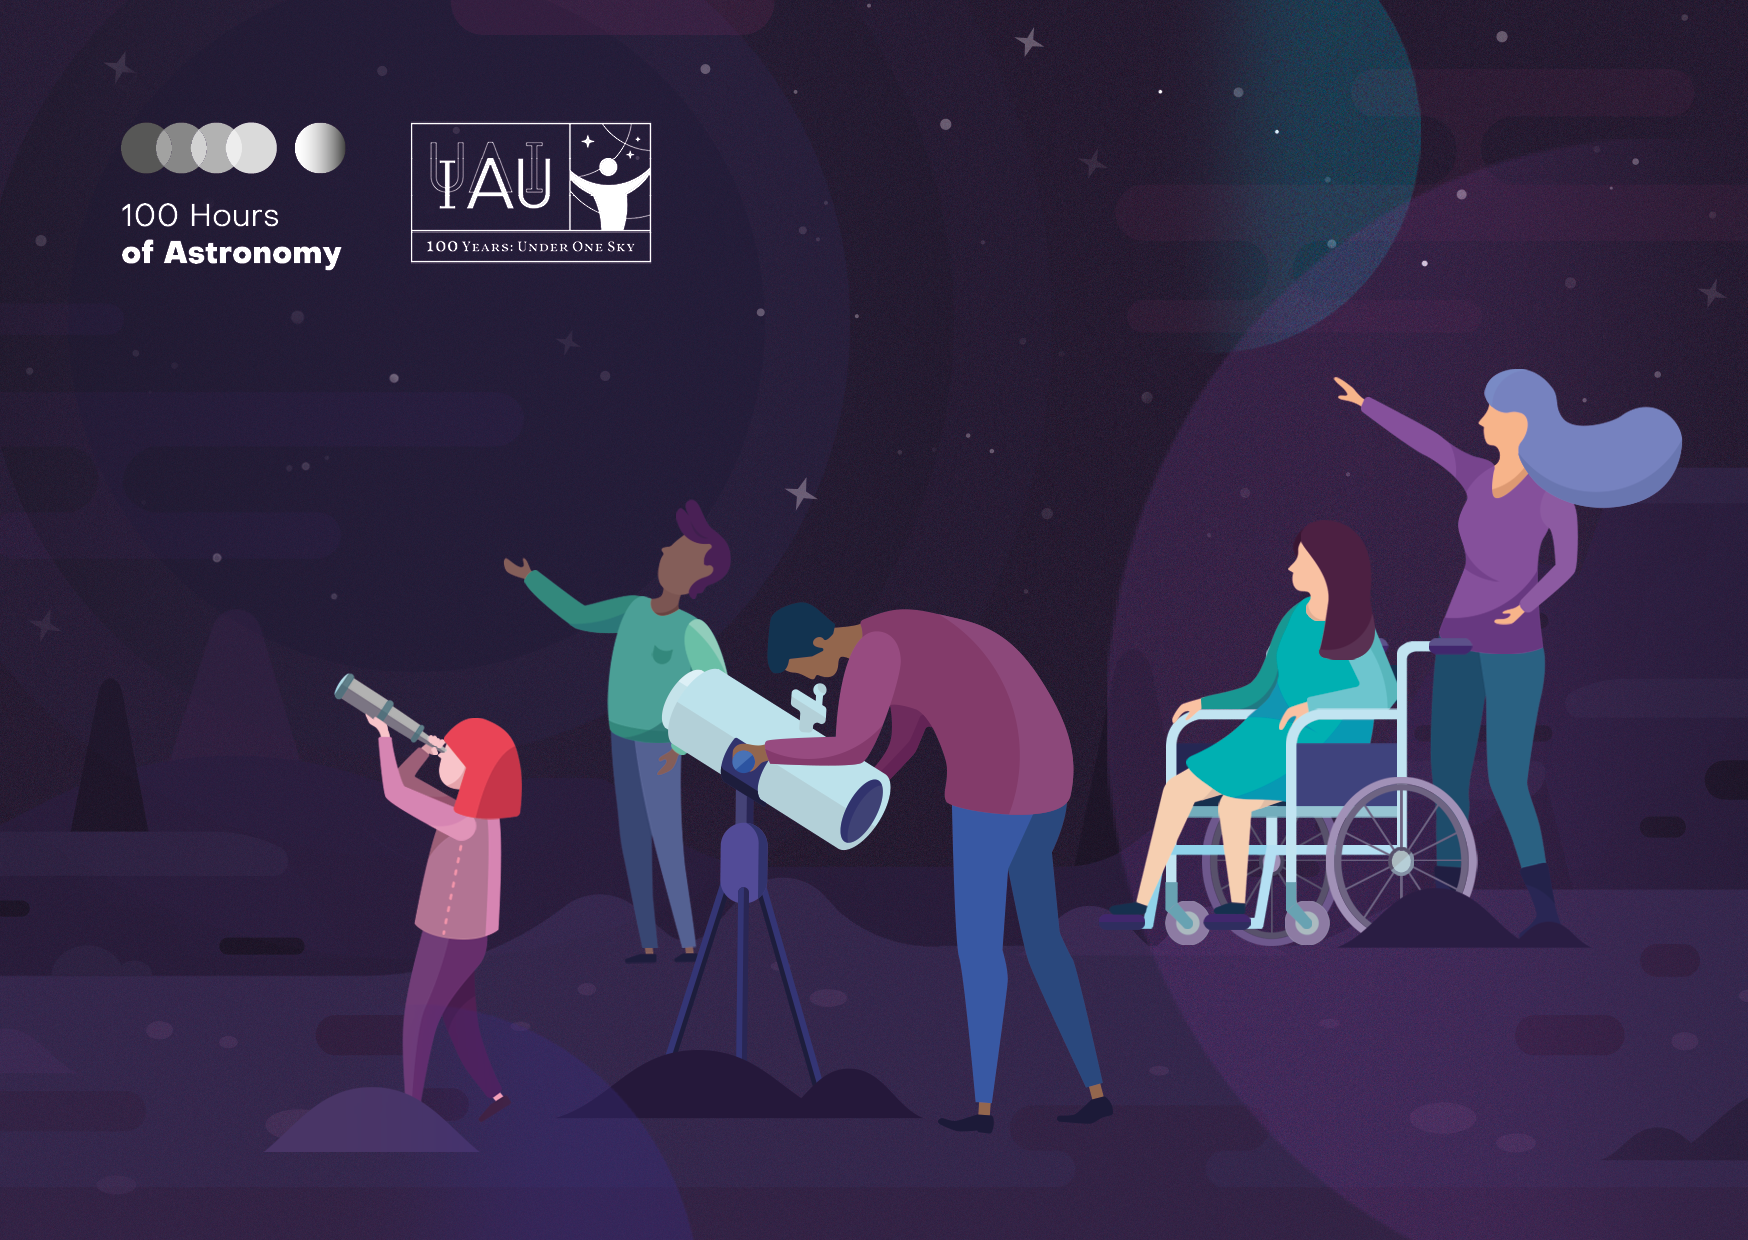

100 Hours of Astronomy

The kick-off event for IAU100 in 2019 is the 100 Hours of Astronomy: a global celebration composed of a broad range of activities aimed at involving the public. This will take place over four days and nights, from 10 to 13 January 2019. Everyone is invited to share their knowledge of and enthusiasm for space by taking part in a scheduled activity or by organising one of their own as part of this global project. There are special prizes for the organisation and participation of the activities. You can find more information here.

Credit: IAU/Leiden University STRW EPO (STRW Astro&Comm)